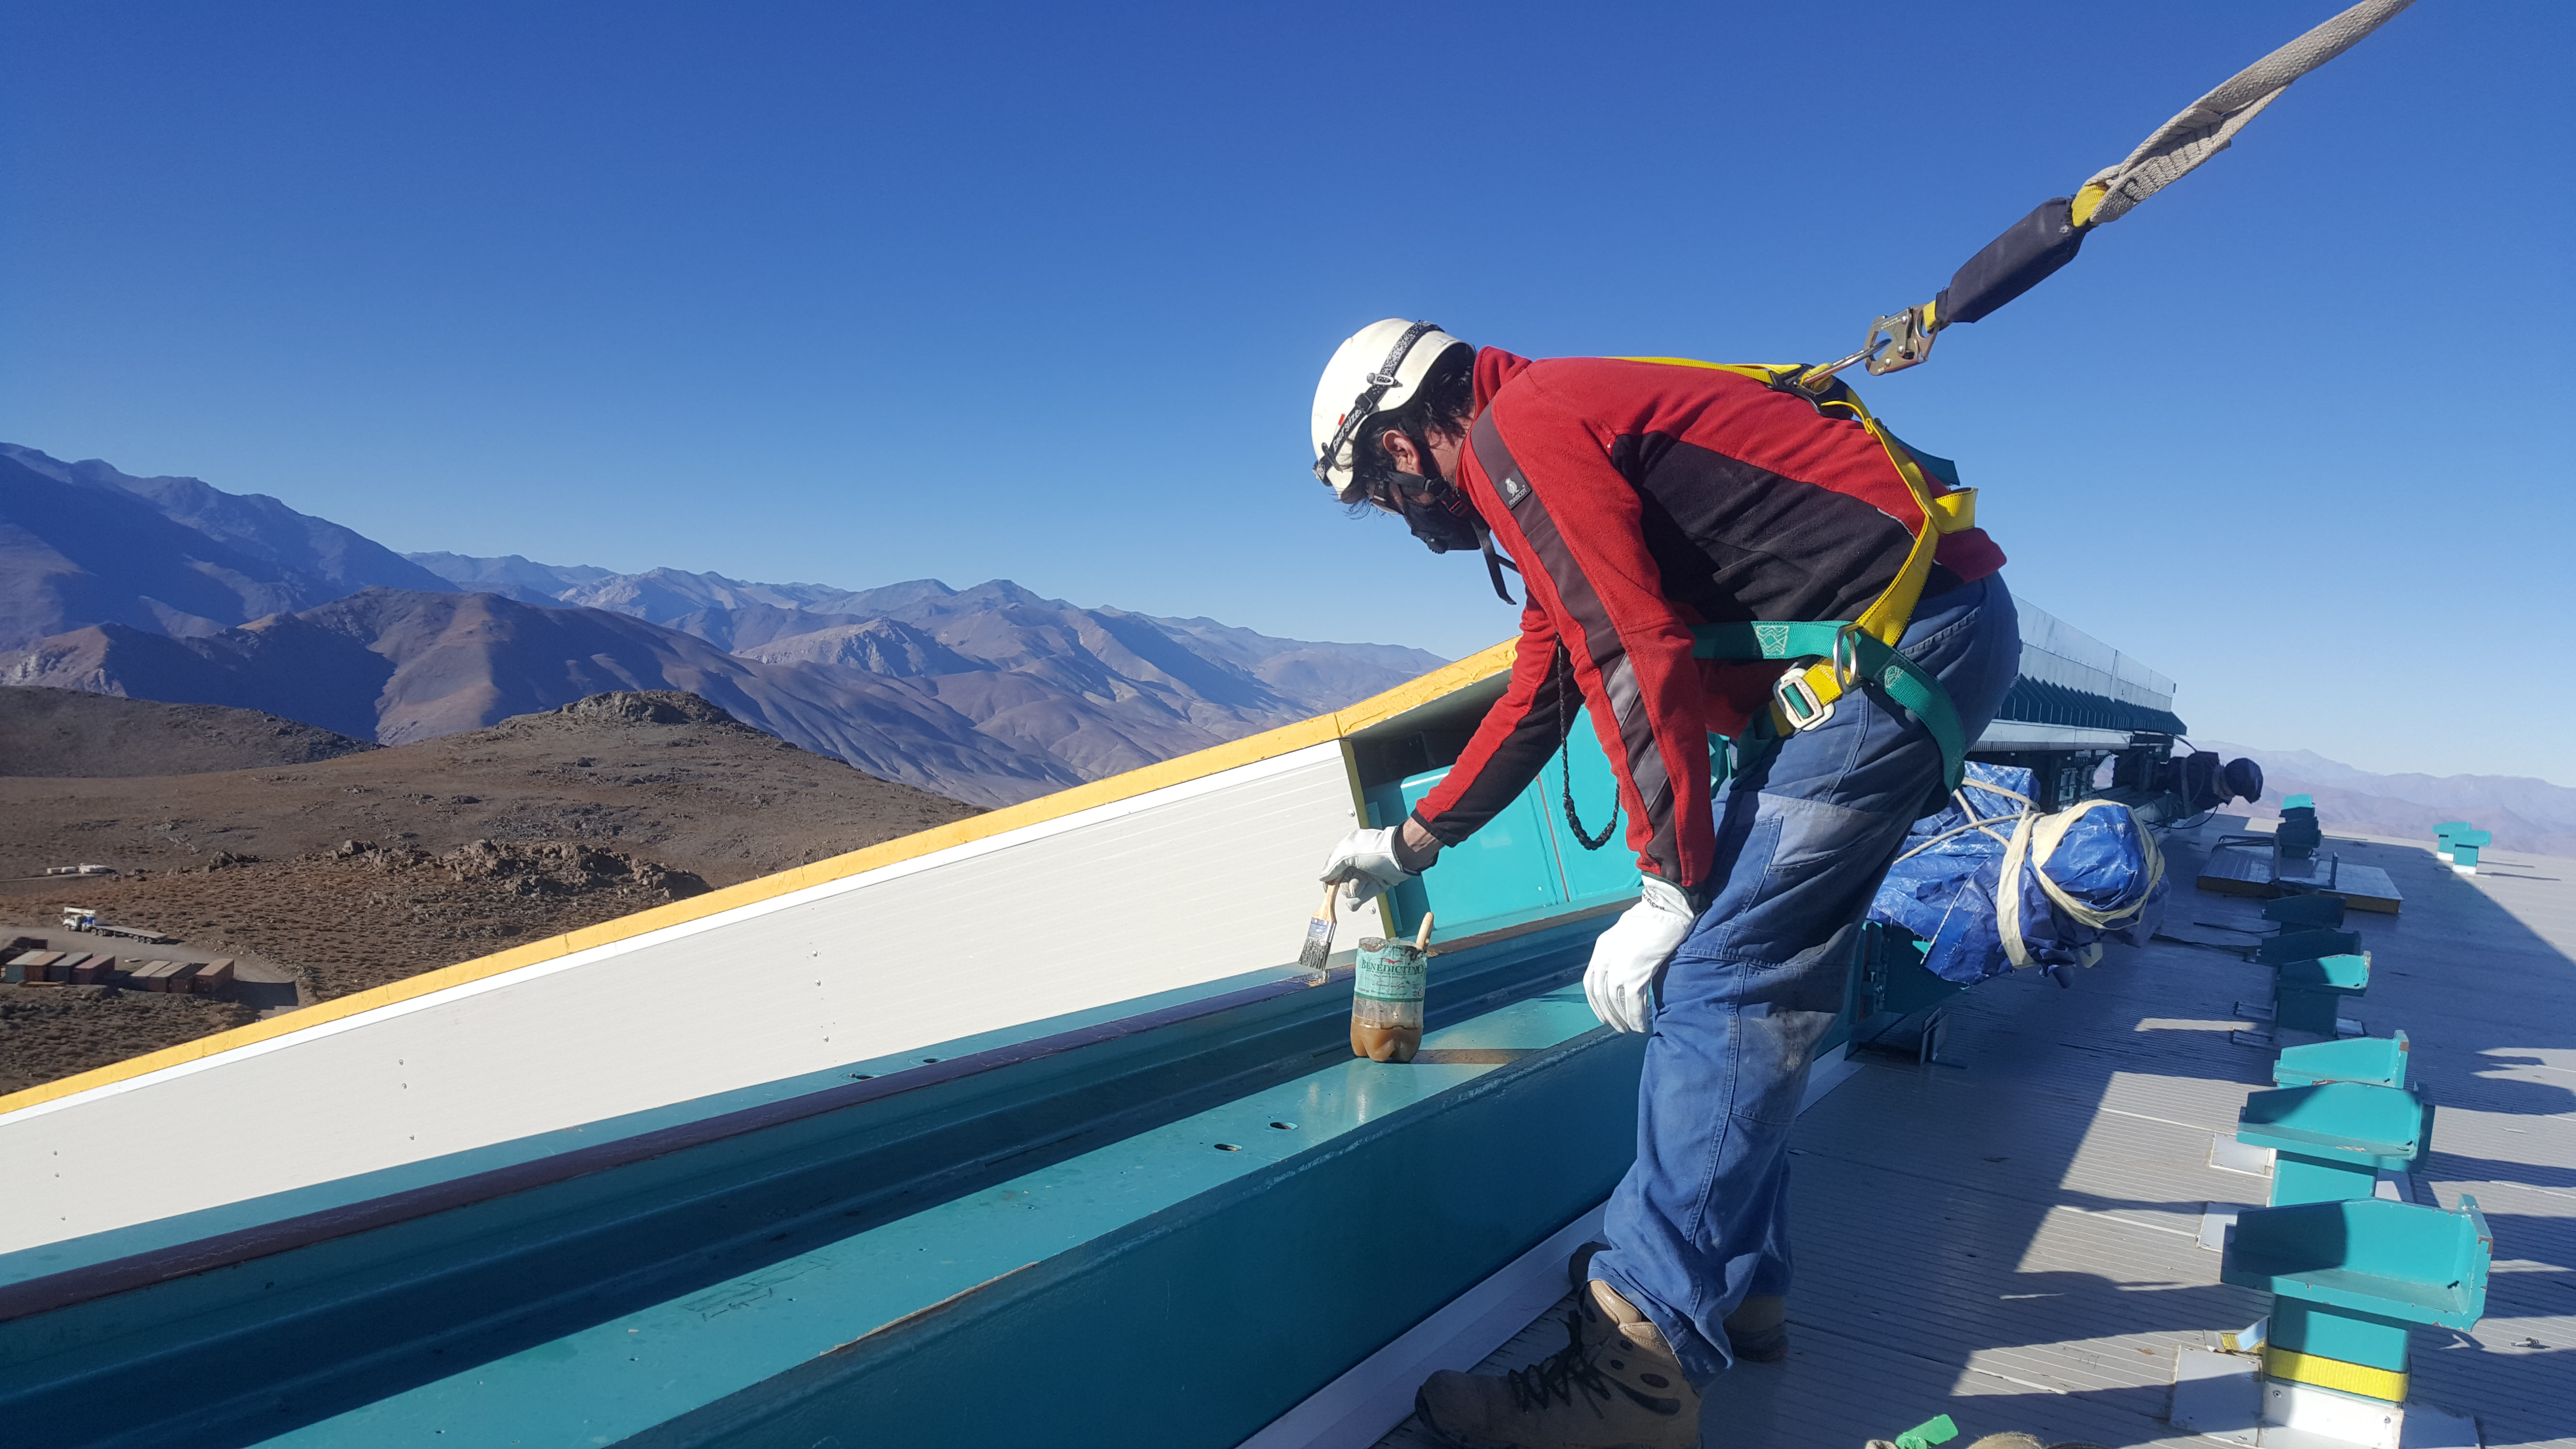

Summit Inspection May 26, 2020

A regular inspection of the Cerro Pachón construction site took place on May 26th. This visit included more work on the Dome and a detailed inspection of Telescope Mount Assembly (TMA) stored materials, as requested by TMA vendor Asturfeito.

Credit: Rubin Observatory/NSF/AURA